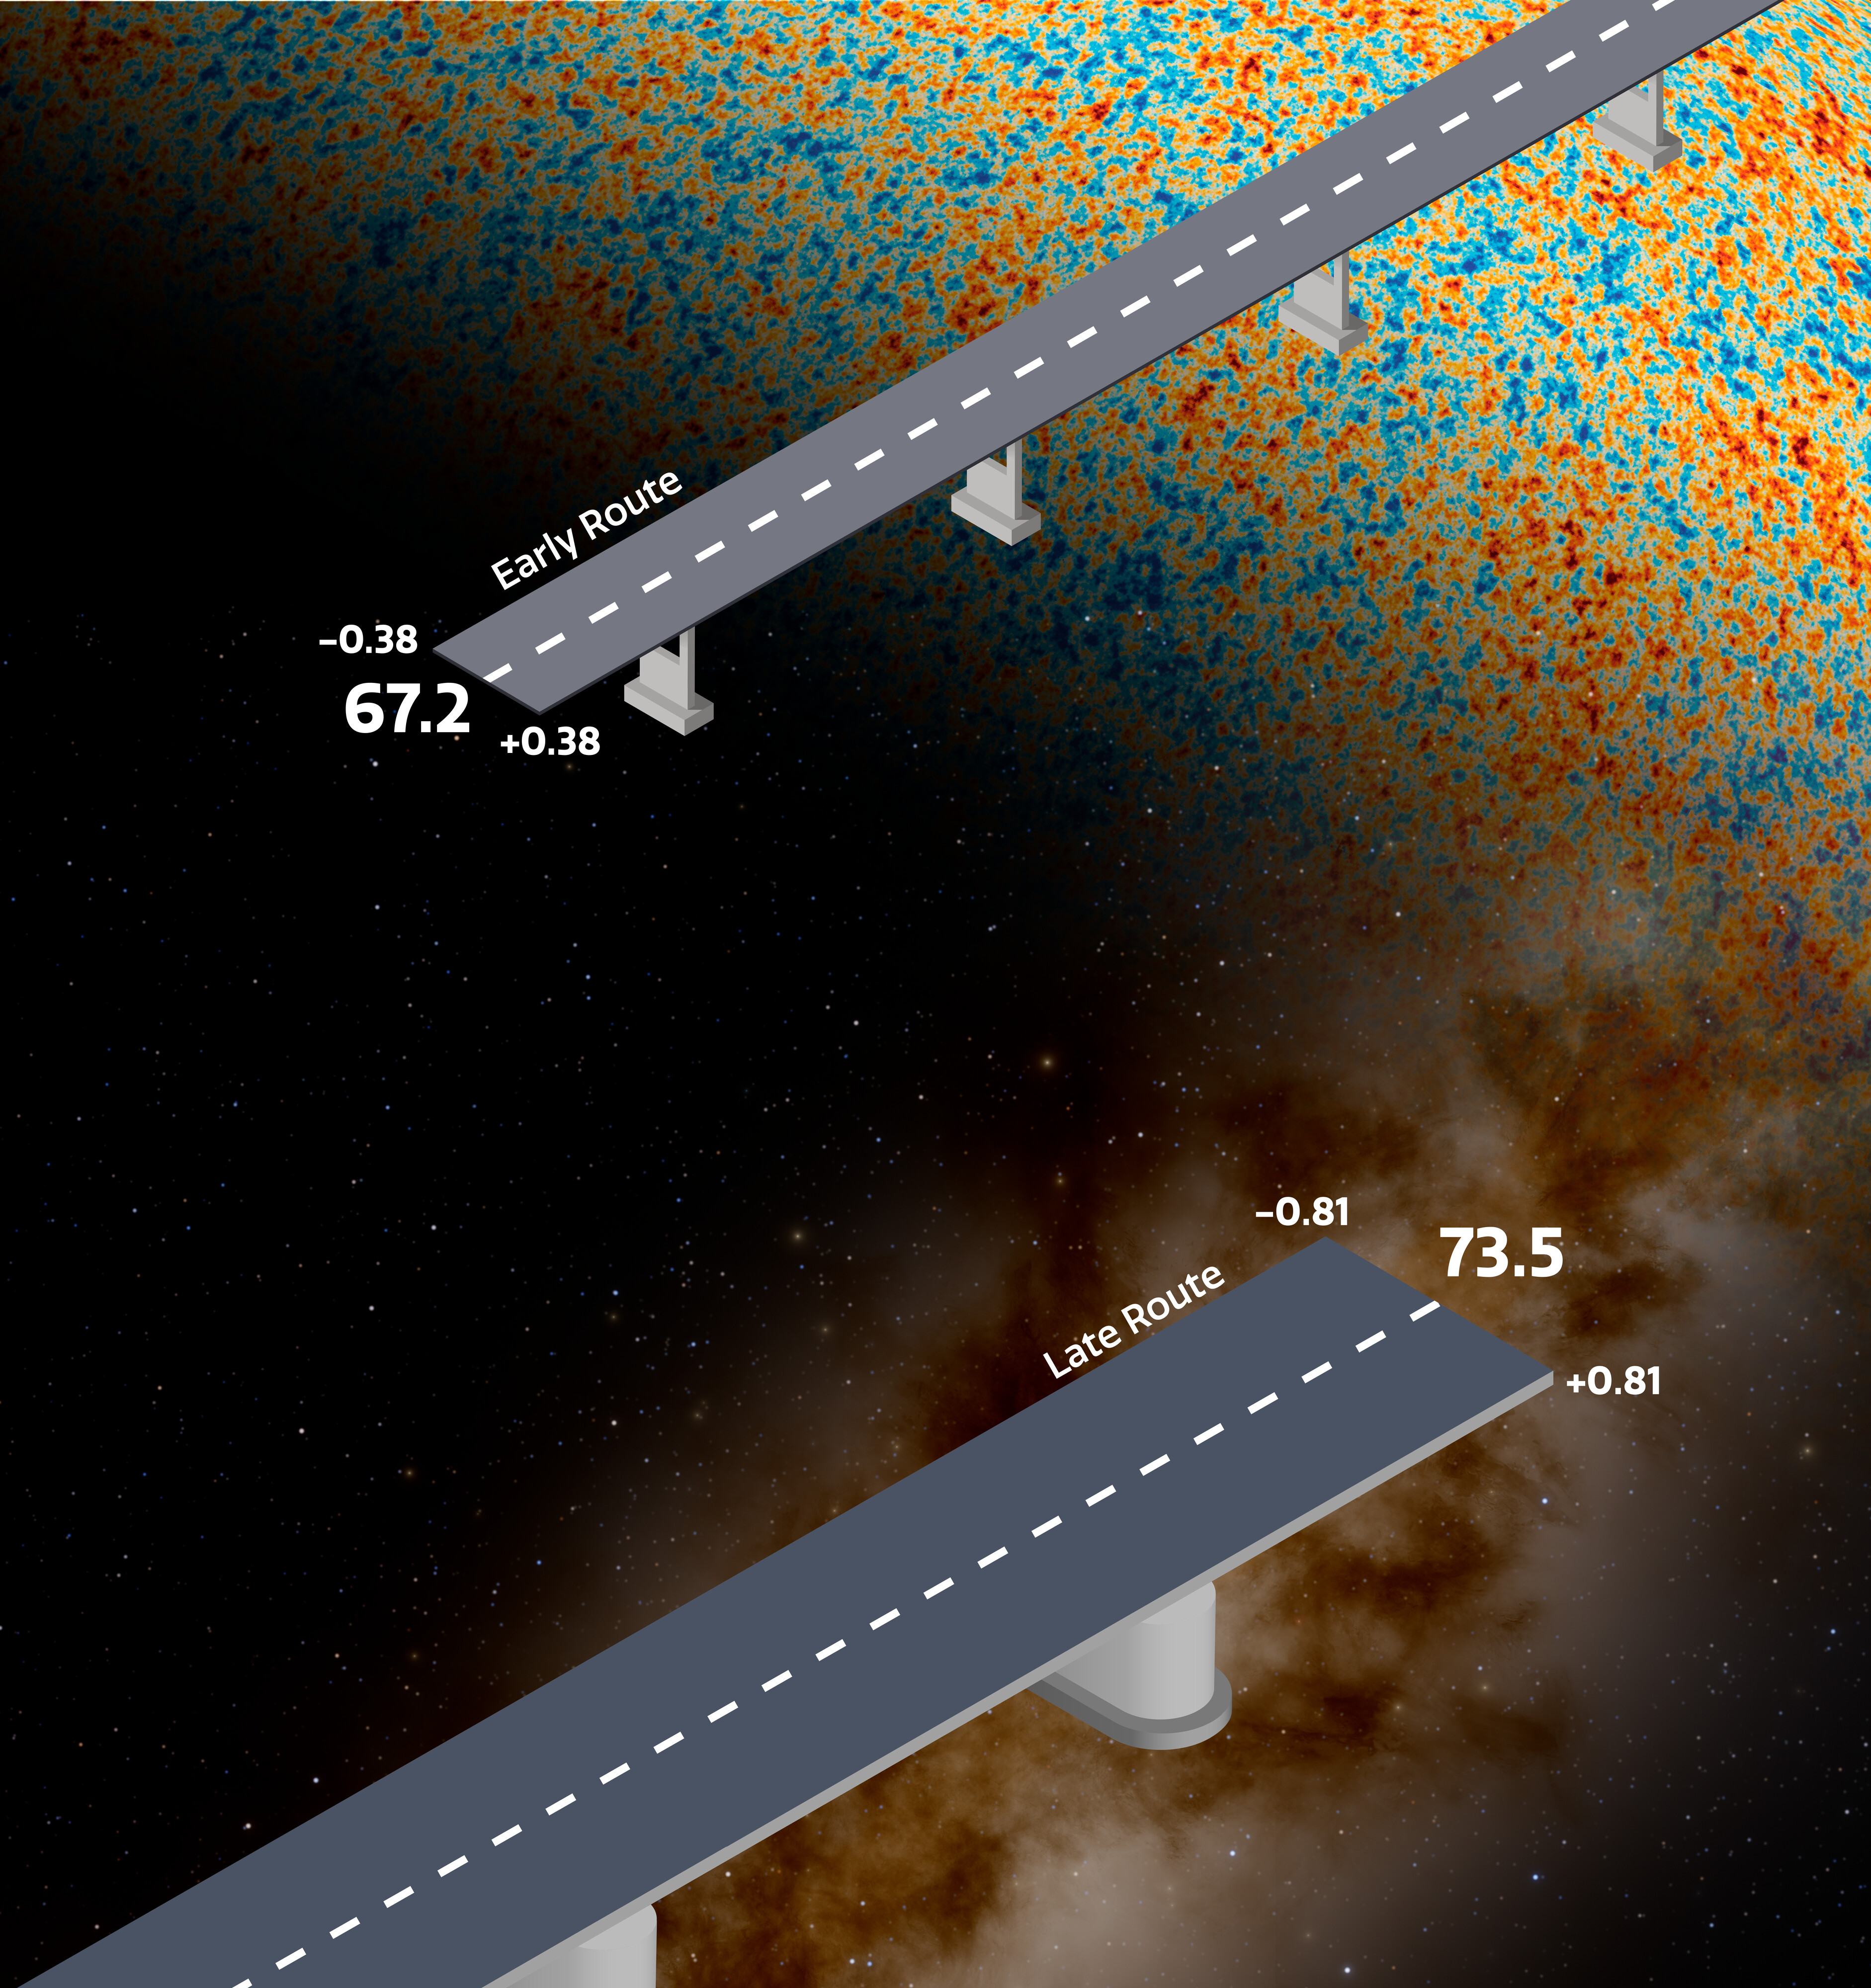

Graphic representation of the Hubble tension

This graphic represents the tension that exists between measurements of the expansion rate of the late, nearby Universe, versus what would be expected based on measurements of the early Universe, specifically the cosmic microwave background (CMB). Under the standard model of cosmology, these two approaches are expected to yield the same result, but they don’t. This discrepancy is known as the Hubble tension, and is represented in this graphic by the misalignment between the Early Route and Late Route "bridges."

Currently, the best estimate for the Hubble constant based on measurements of the CMB is about 67.2 kilometers per second per megaparsec. In 2026, the H0 Distance Network (H0DN) Collaboration delivered the most precise direct measurement of the local Hubble constant to-date, reporting a value of 73.50 ± 0.81 kilometers per second per megaparsec, corresponding to a precision of just over 1%.

Credit: NOIRLab/NSF/AURA/J. da Silva/J. Pollard